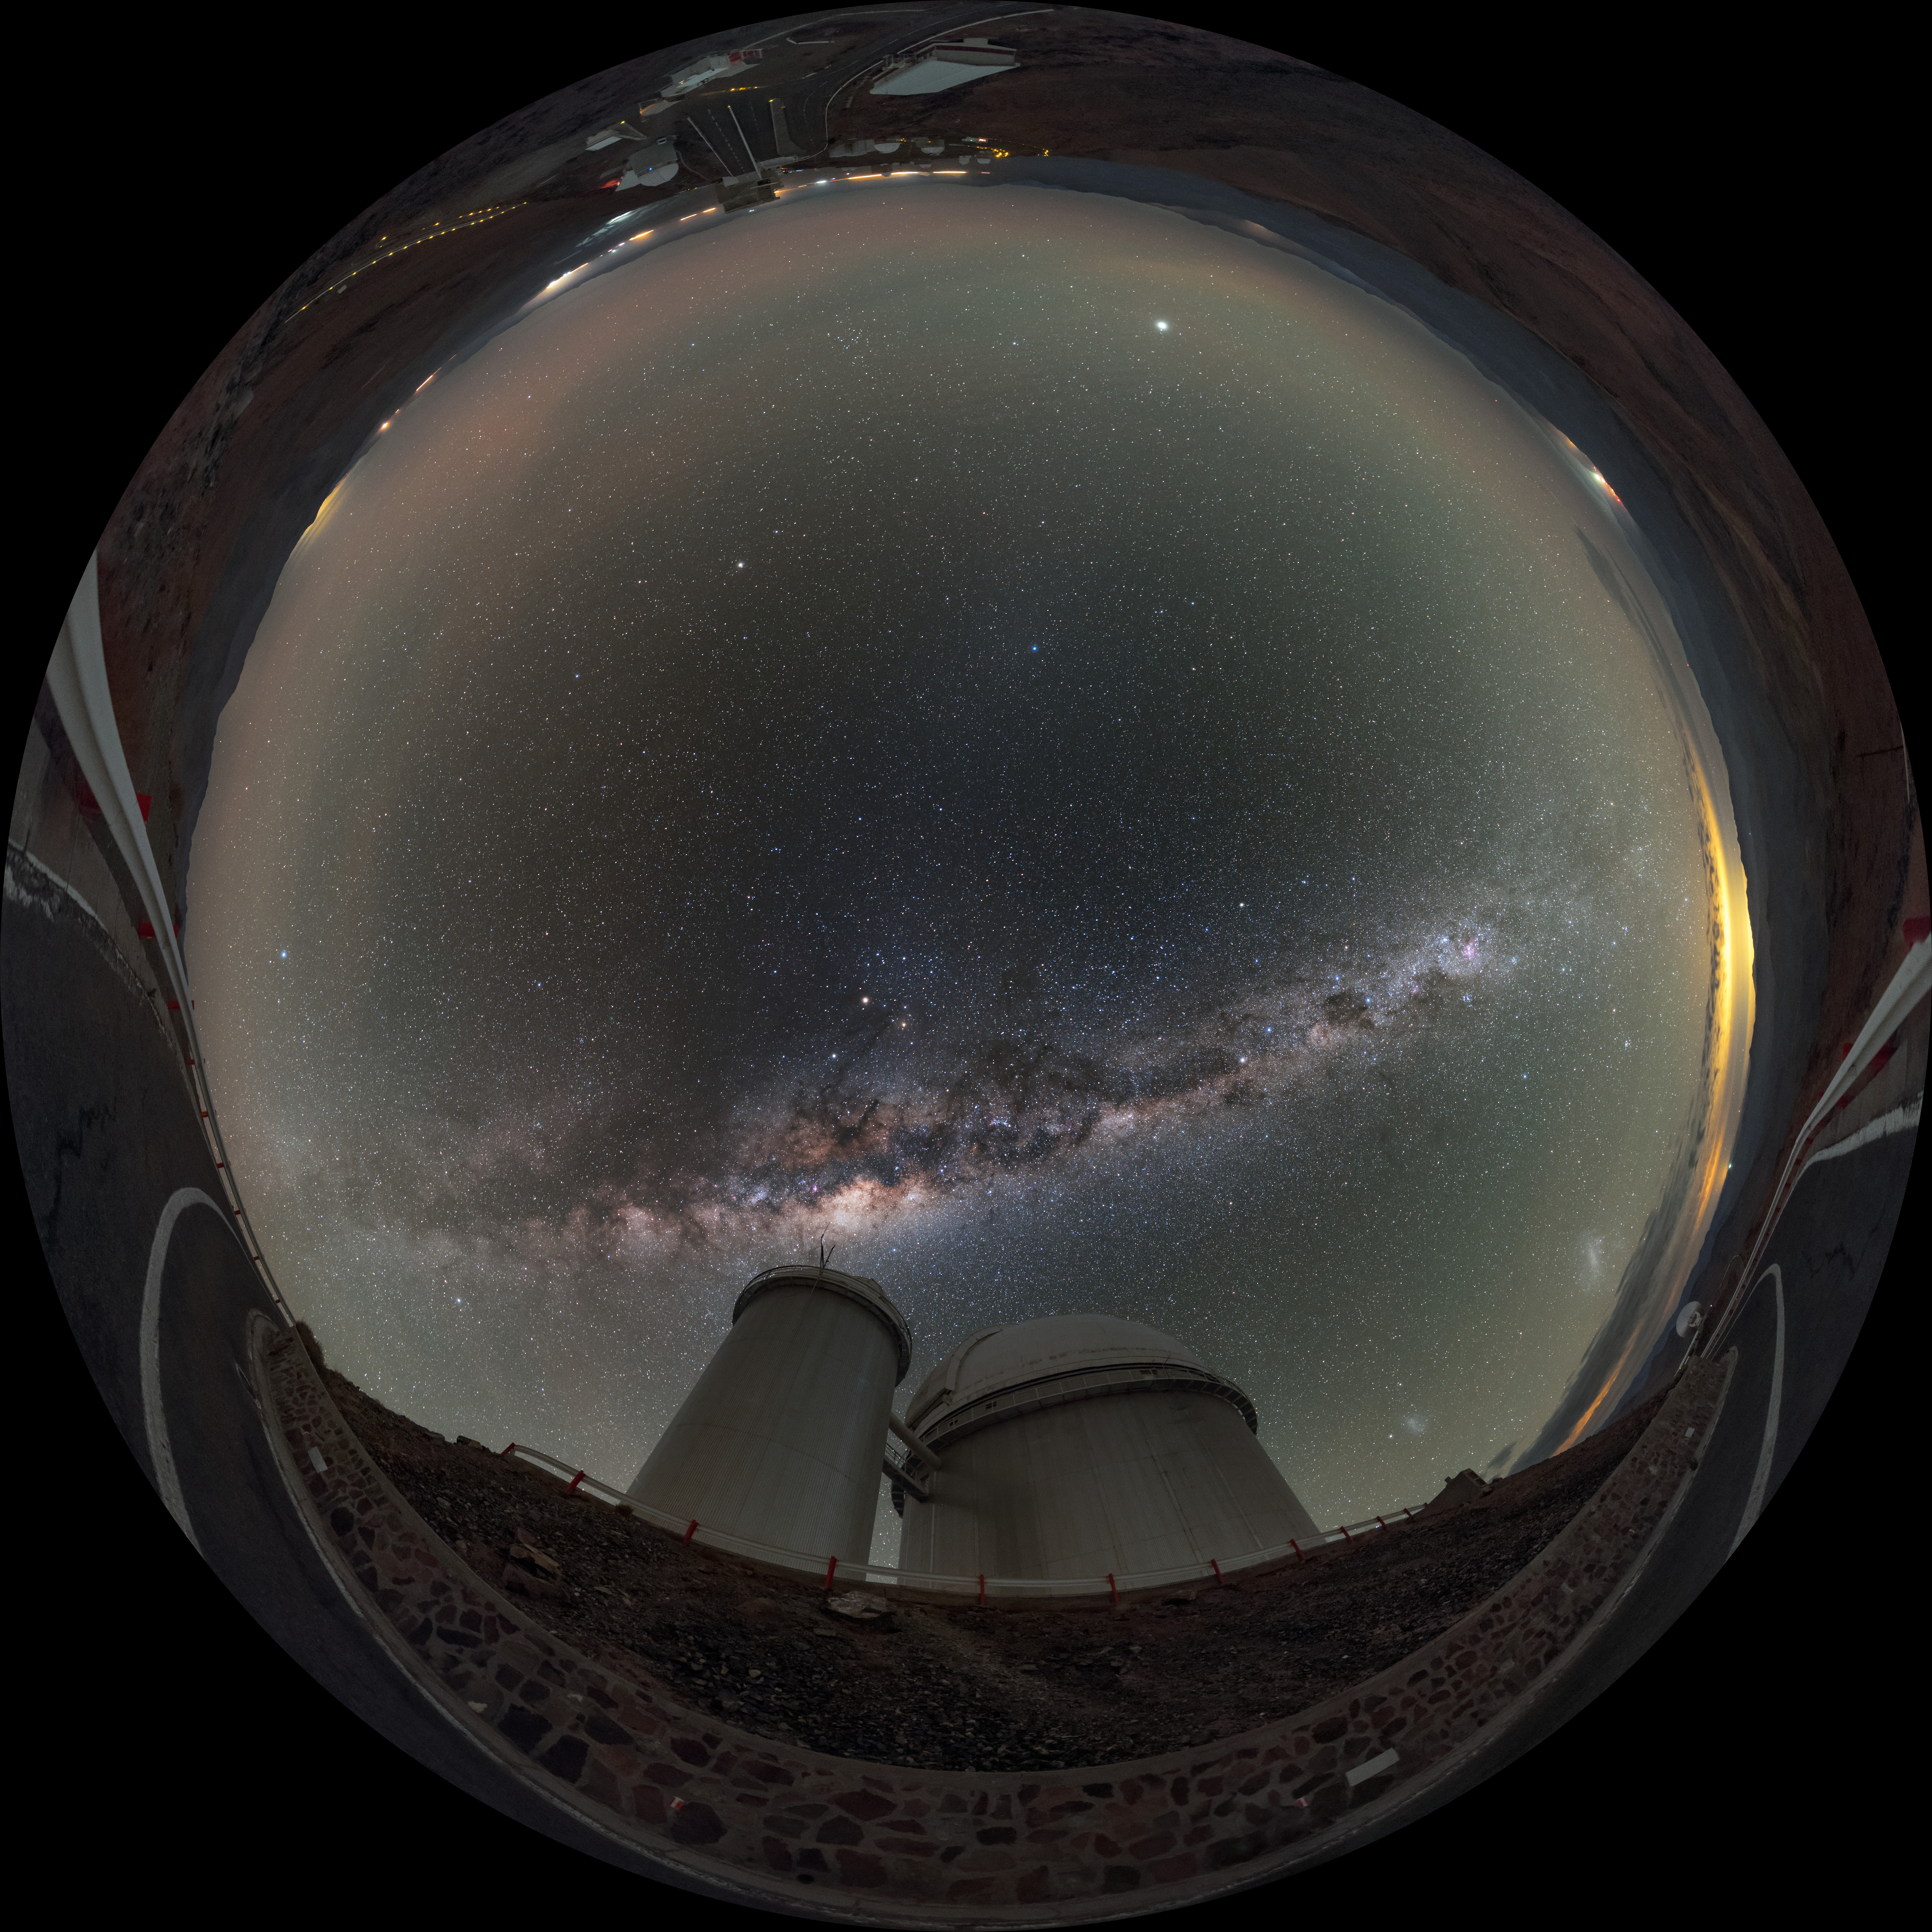

La Silla under the arch

This fisheye projection shows the ESO 3.6-metre telescope at La Silla Observatory in Chile, beneath the glowing arch of the Milky Way.

Credit: ESO/B. Tafreshi (twanight.org)